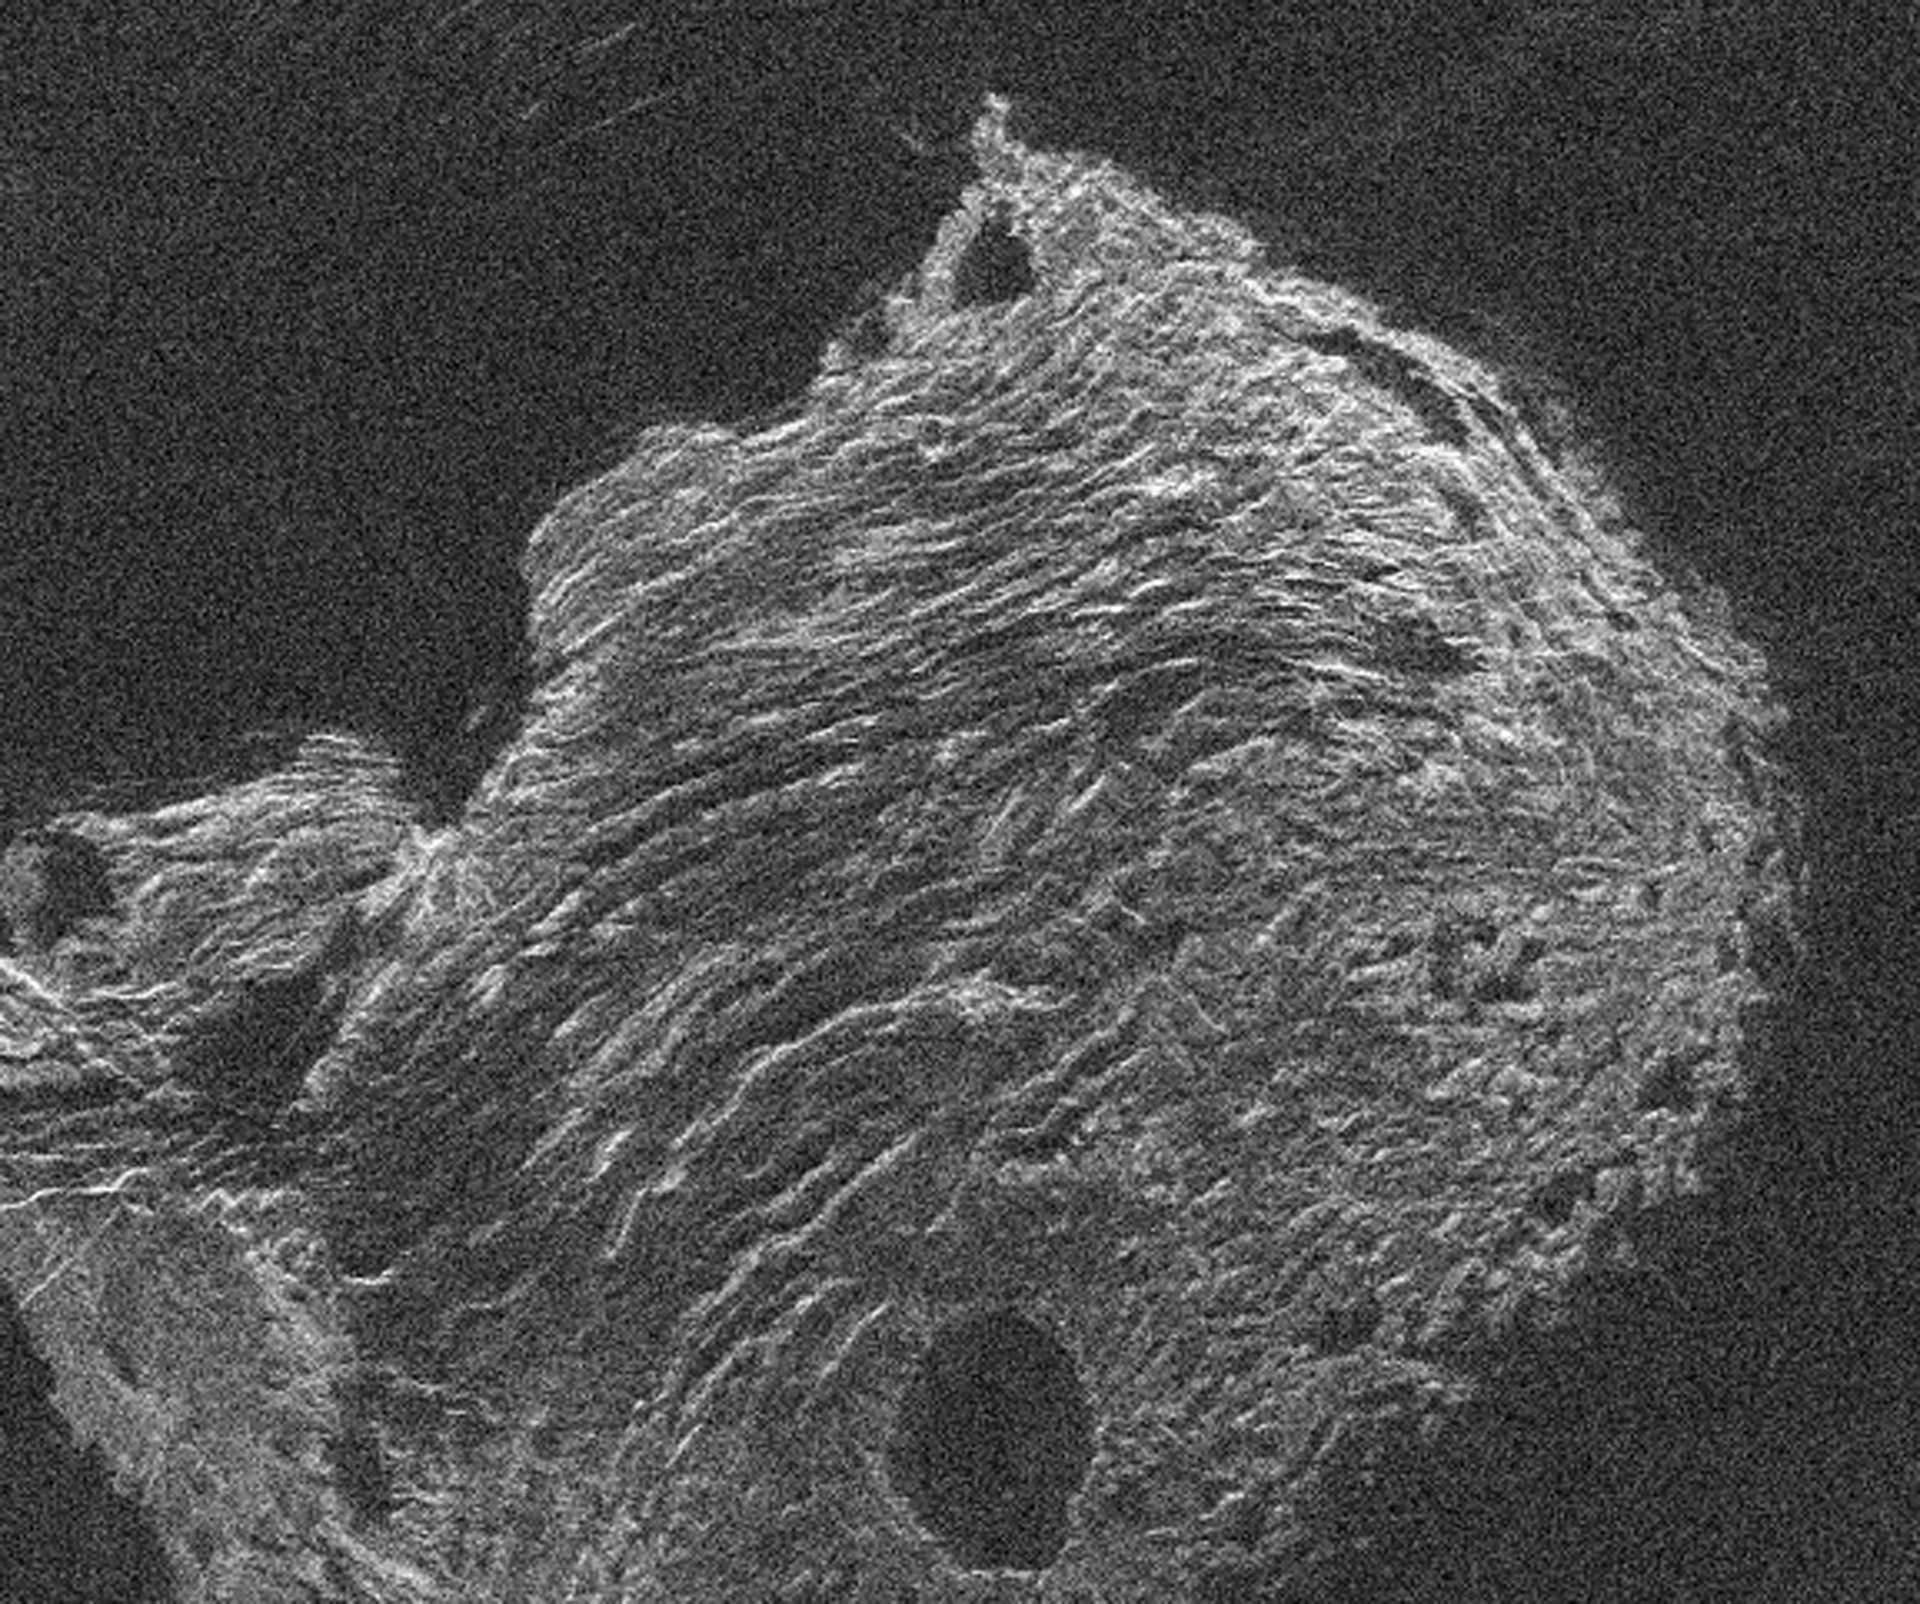

Mountains on Venus

This is a radar image of the planet Venus made by transmitting a signal at 13 cm wavelength from Arecibo and using the Green Bank Telescope (GBT) to detect the reflection off its surface. Brighter parts of the image indicate a rougher surface, while dark regions are smoother (on centimeter to meter scales). Many features, including mountain ranges, volcanic domes, and craters can be seen.

Credit: NRAO/AUI/NSF and Campbell et al., NRAO, NAIC